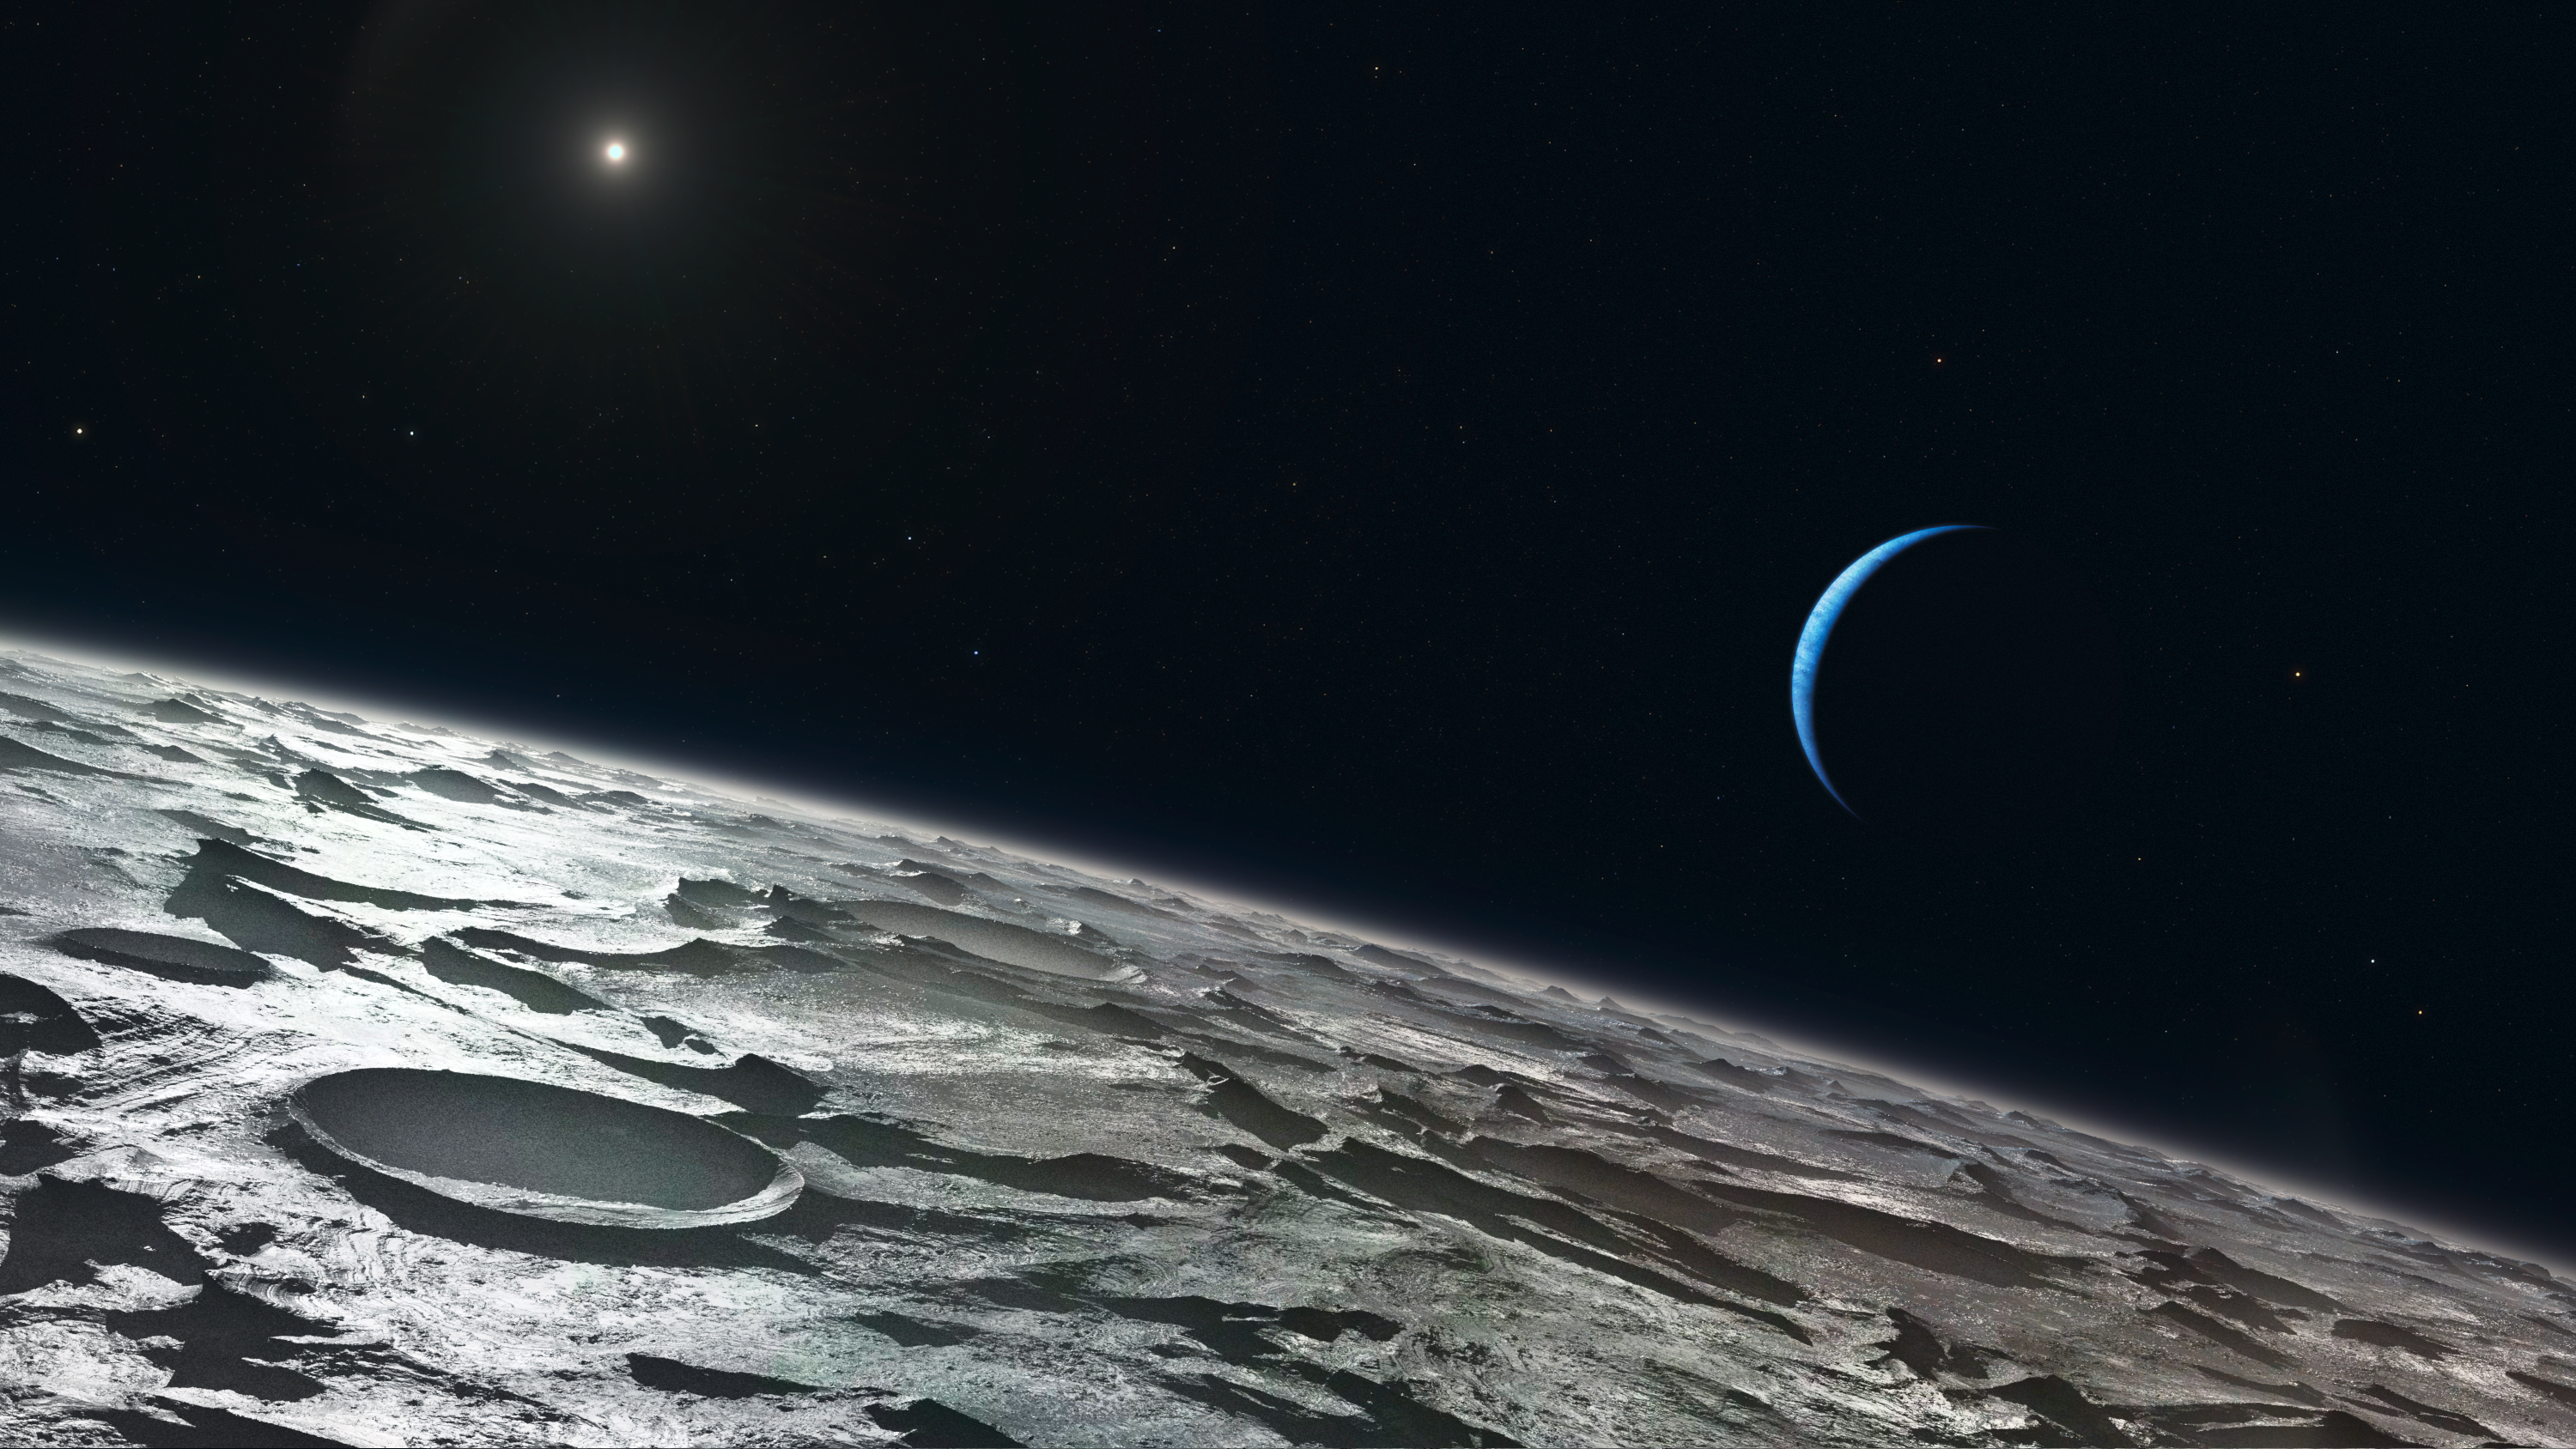

Triton (artist's impression)

Artist’s impression of how Triton, Neptune’s largest moon, might look from high above its surface. The distant Sun appears at the upper-left and the blue crescent of Neptune right of centre. Using the CRIRES instrument on ESO’s Very Large Telescope, a team of astronomers has been able to see that the summer is in full swing in Triton’s southern hemisphere.

Credit: ESO/L. Calçada